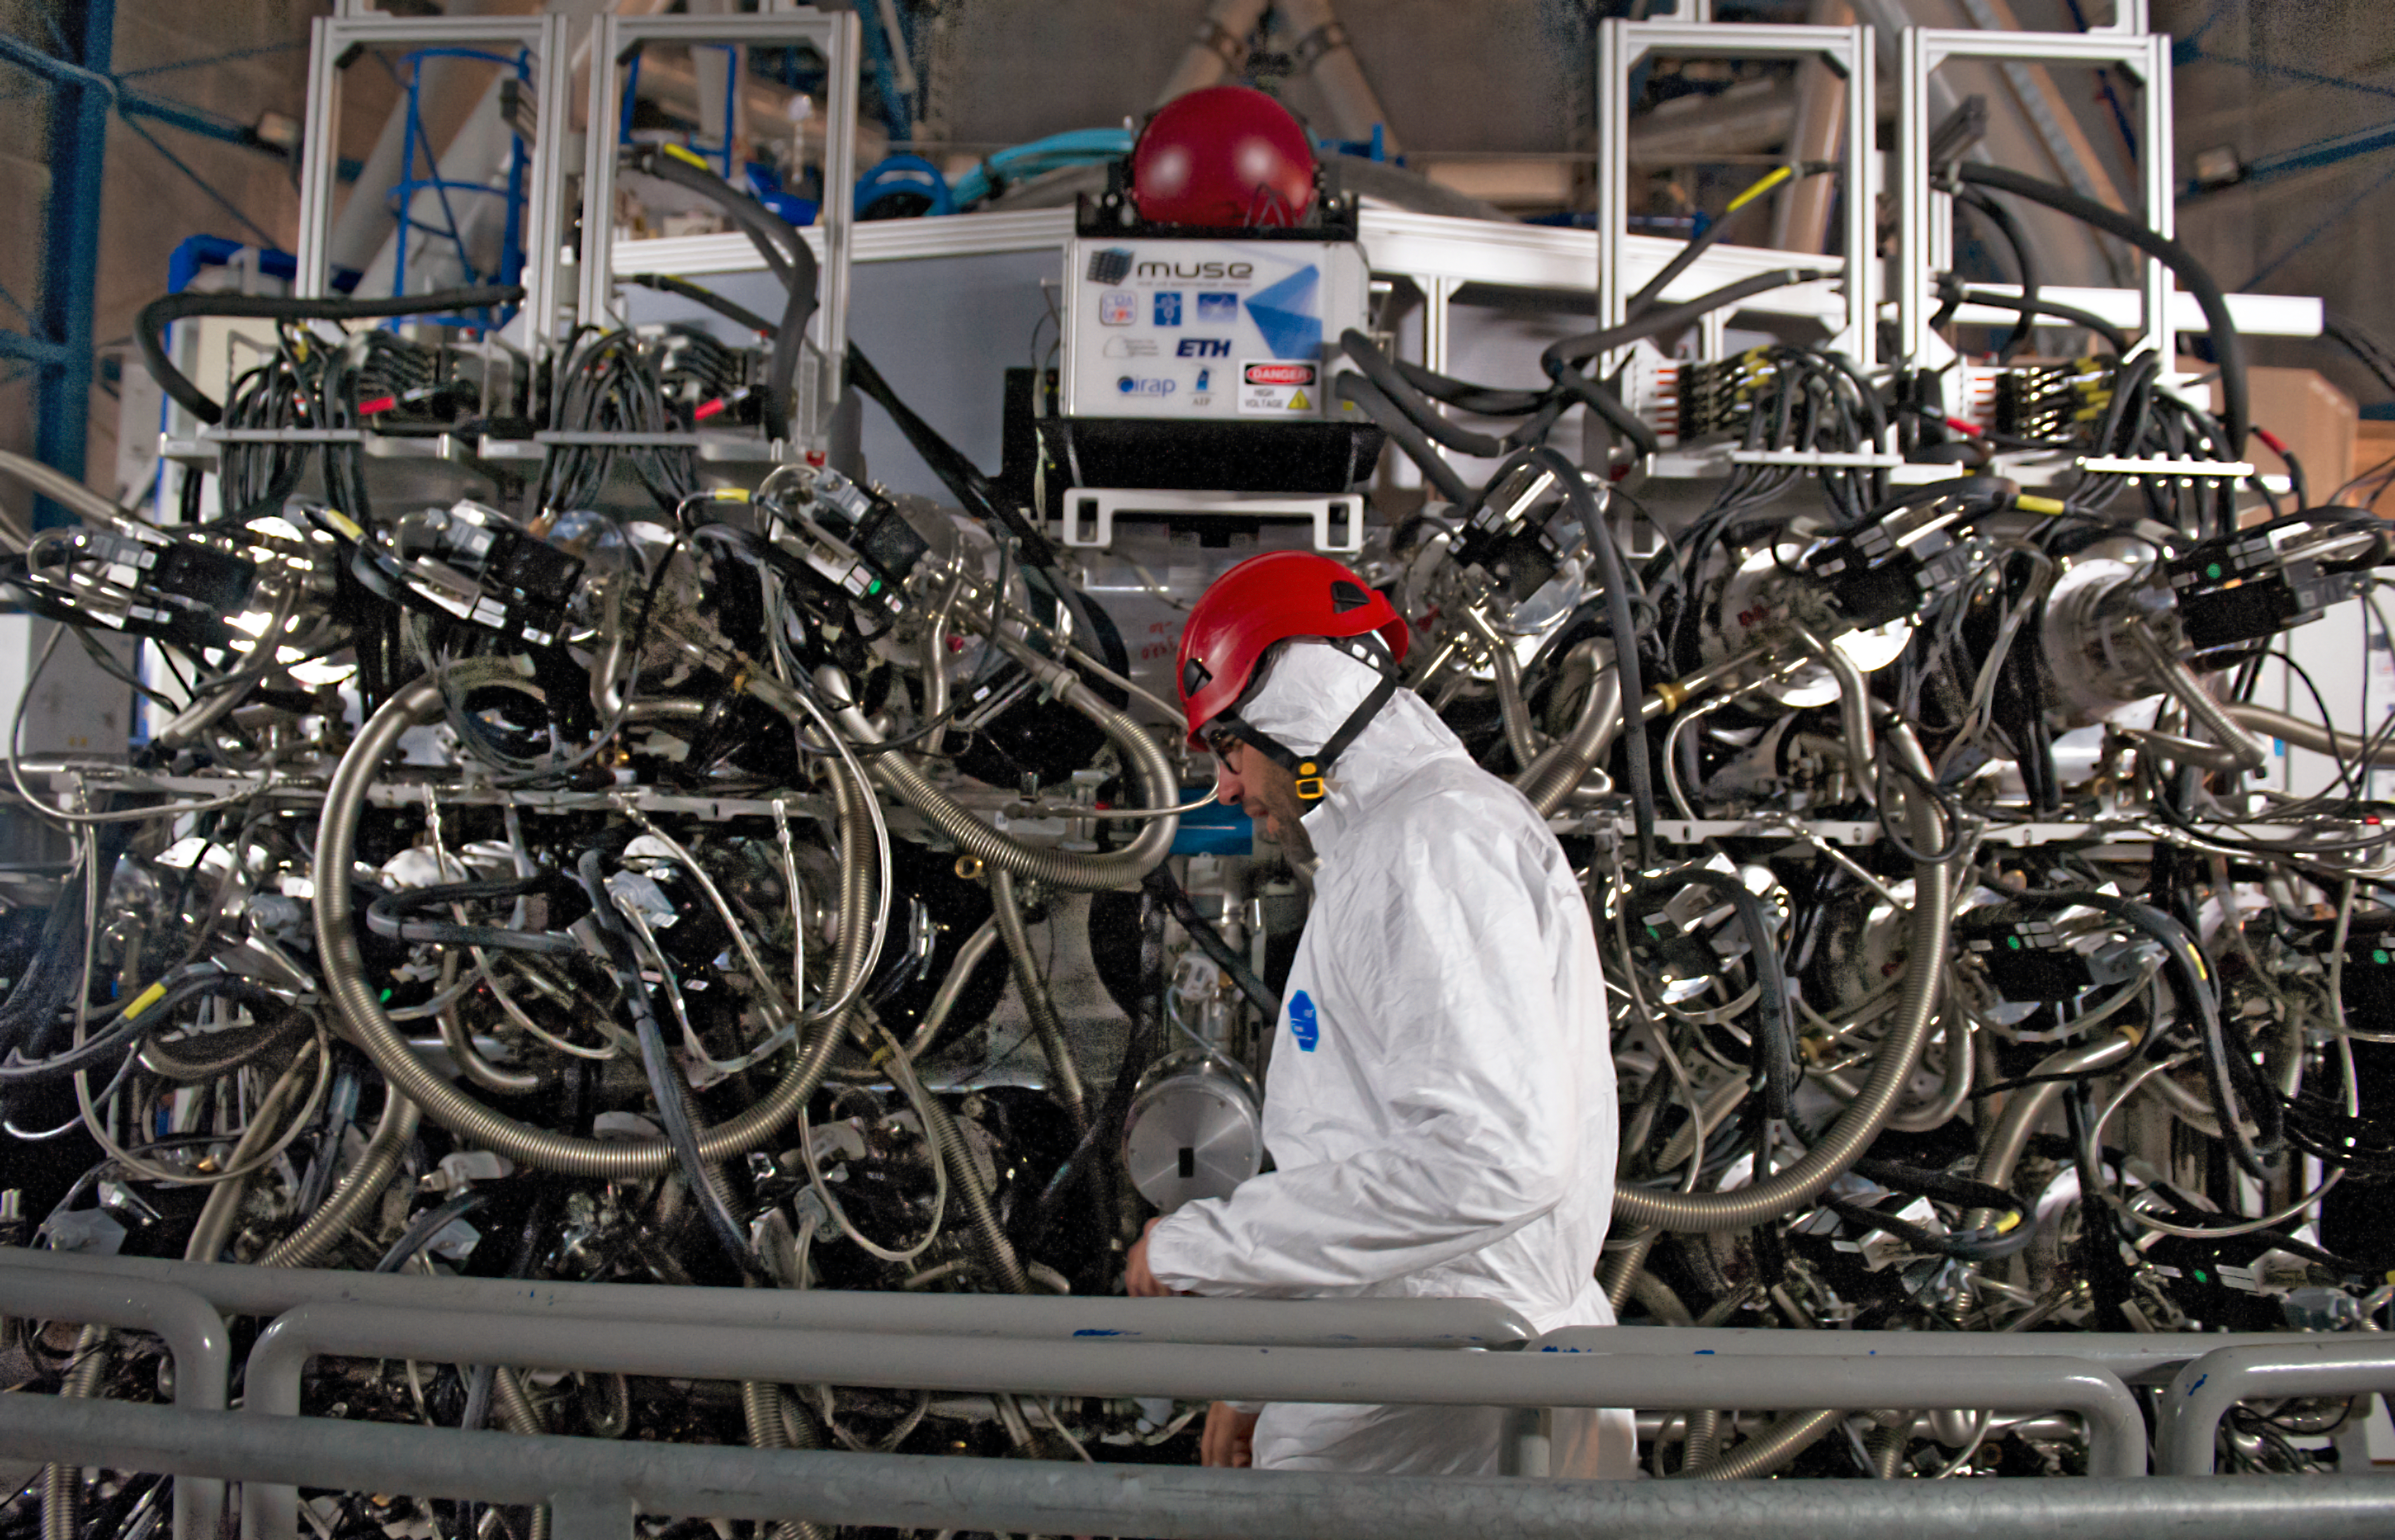

Inside of MUSE

Shown here is the complex inner wiring for MUSE – Multi Unit Spectroscopic Explorer.

MUSE is a second generation instrument in development for the Very Large Telescope (VLT) of the European Southern Observatory (ESO). It is a panoramic integral-field spectrograph operating in the visible wavelength range. It combines a wide field of view with the improved spatial resolution provided by adaptive optics and covers a large simultaneous spectral range. MUSE couples the discovery potential of an imaging device to the measuring capabilities of a spectrograph, while taking advantage of the increased spatial resolution provided by adaptive optics. This makes it a unique and powerful tool for discovering objects that cannot be found in imaging surveys.

Credit: ESO